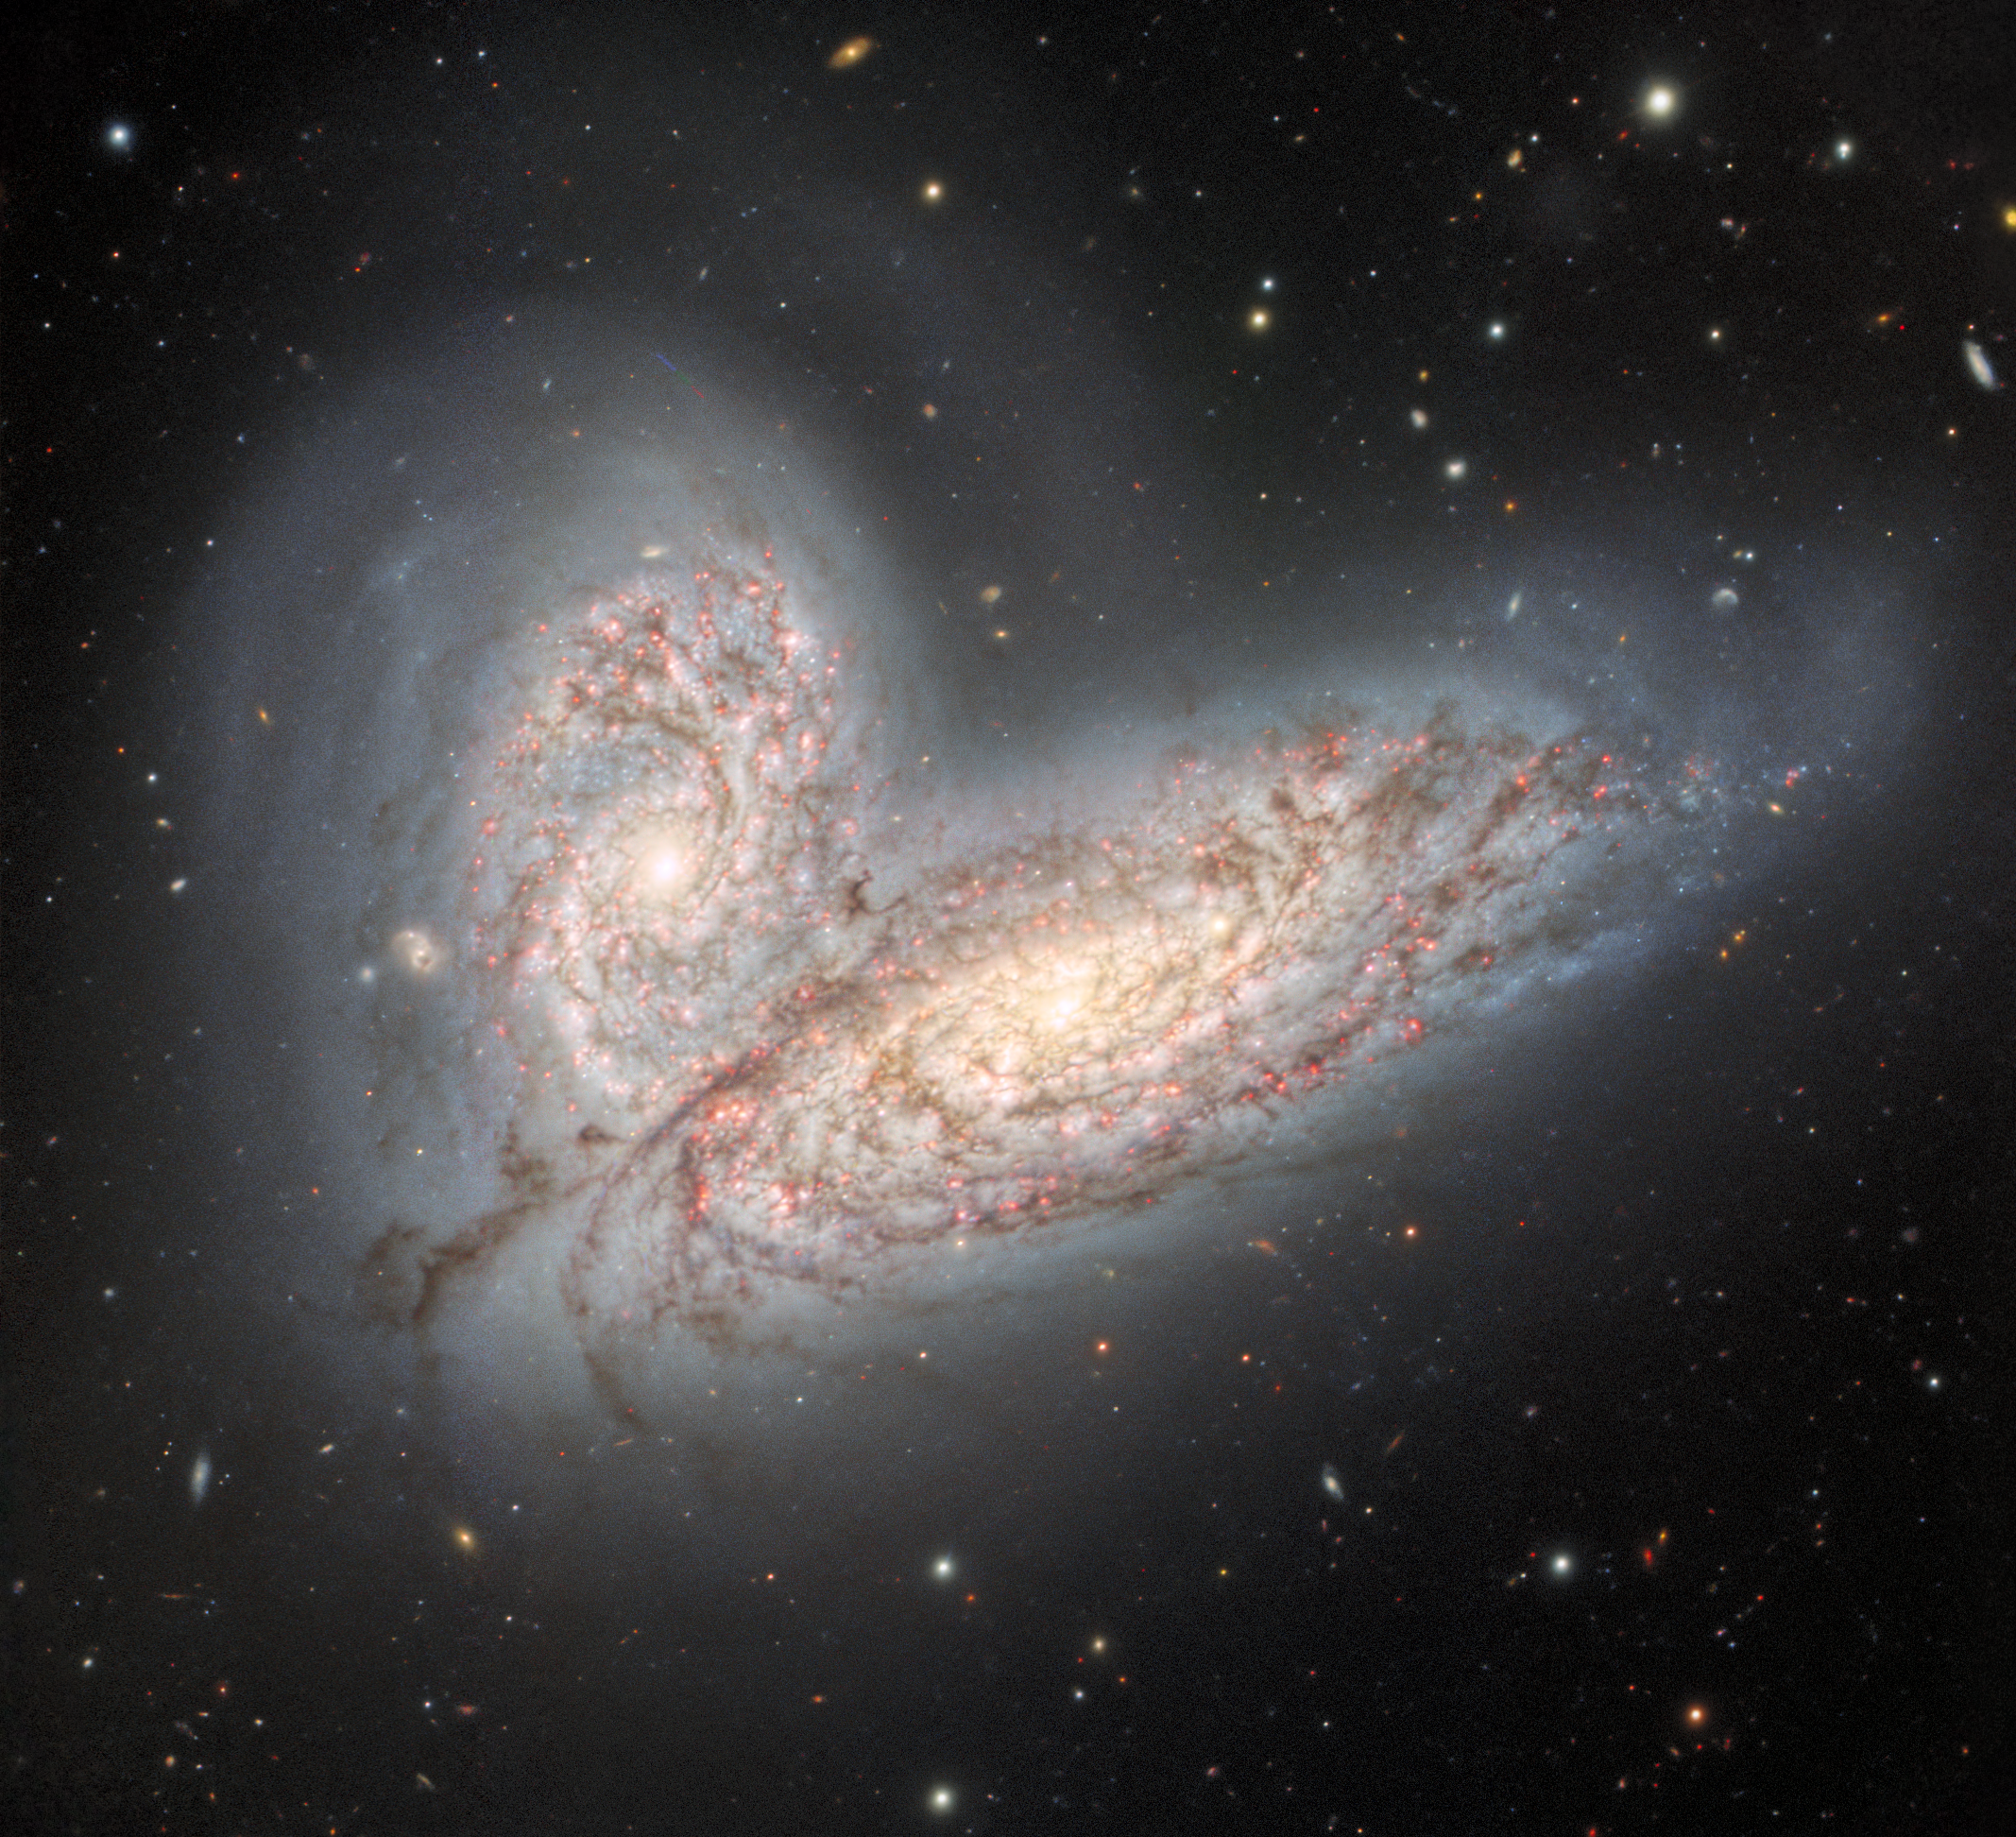

The merging galaxy pair NGC 4568 and NGC 4567

This image from the Gemini North telescope in Hawai‘i reveals a pair of interacting spiral galaxies — NGC 4568 (bottom) and NGC 4567 (top) — as they begin to clash and merge. The galaxies will eventually form a single elliptical galaxy in around 500 million years.

Credit: International Gemini Observatory/NOIRLab/NSF/AURAImage processing: T.A. Rector (University of Alaska Anchorage/NSF NOIRLab), J. Miller (Gemini Observatory/NSF NOIRLab), M. Zamani (NSF NOIRLab) & D. de Martin (NSF NOIRLab)